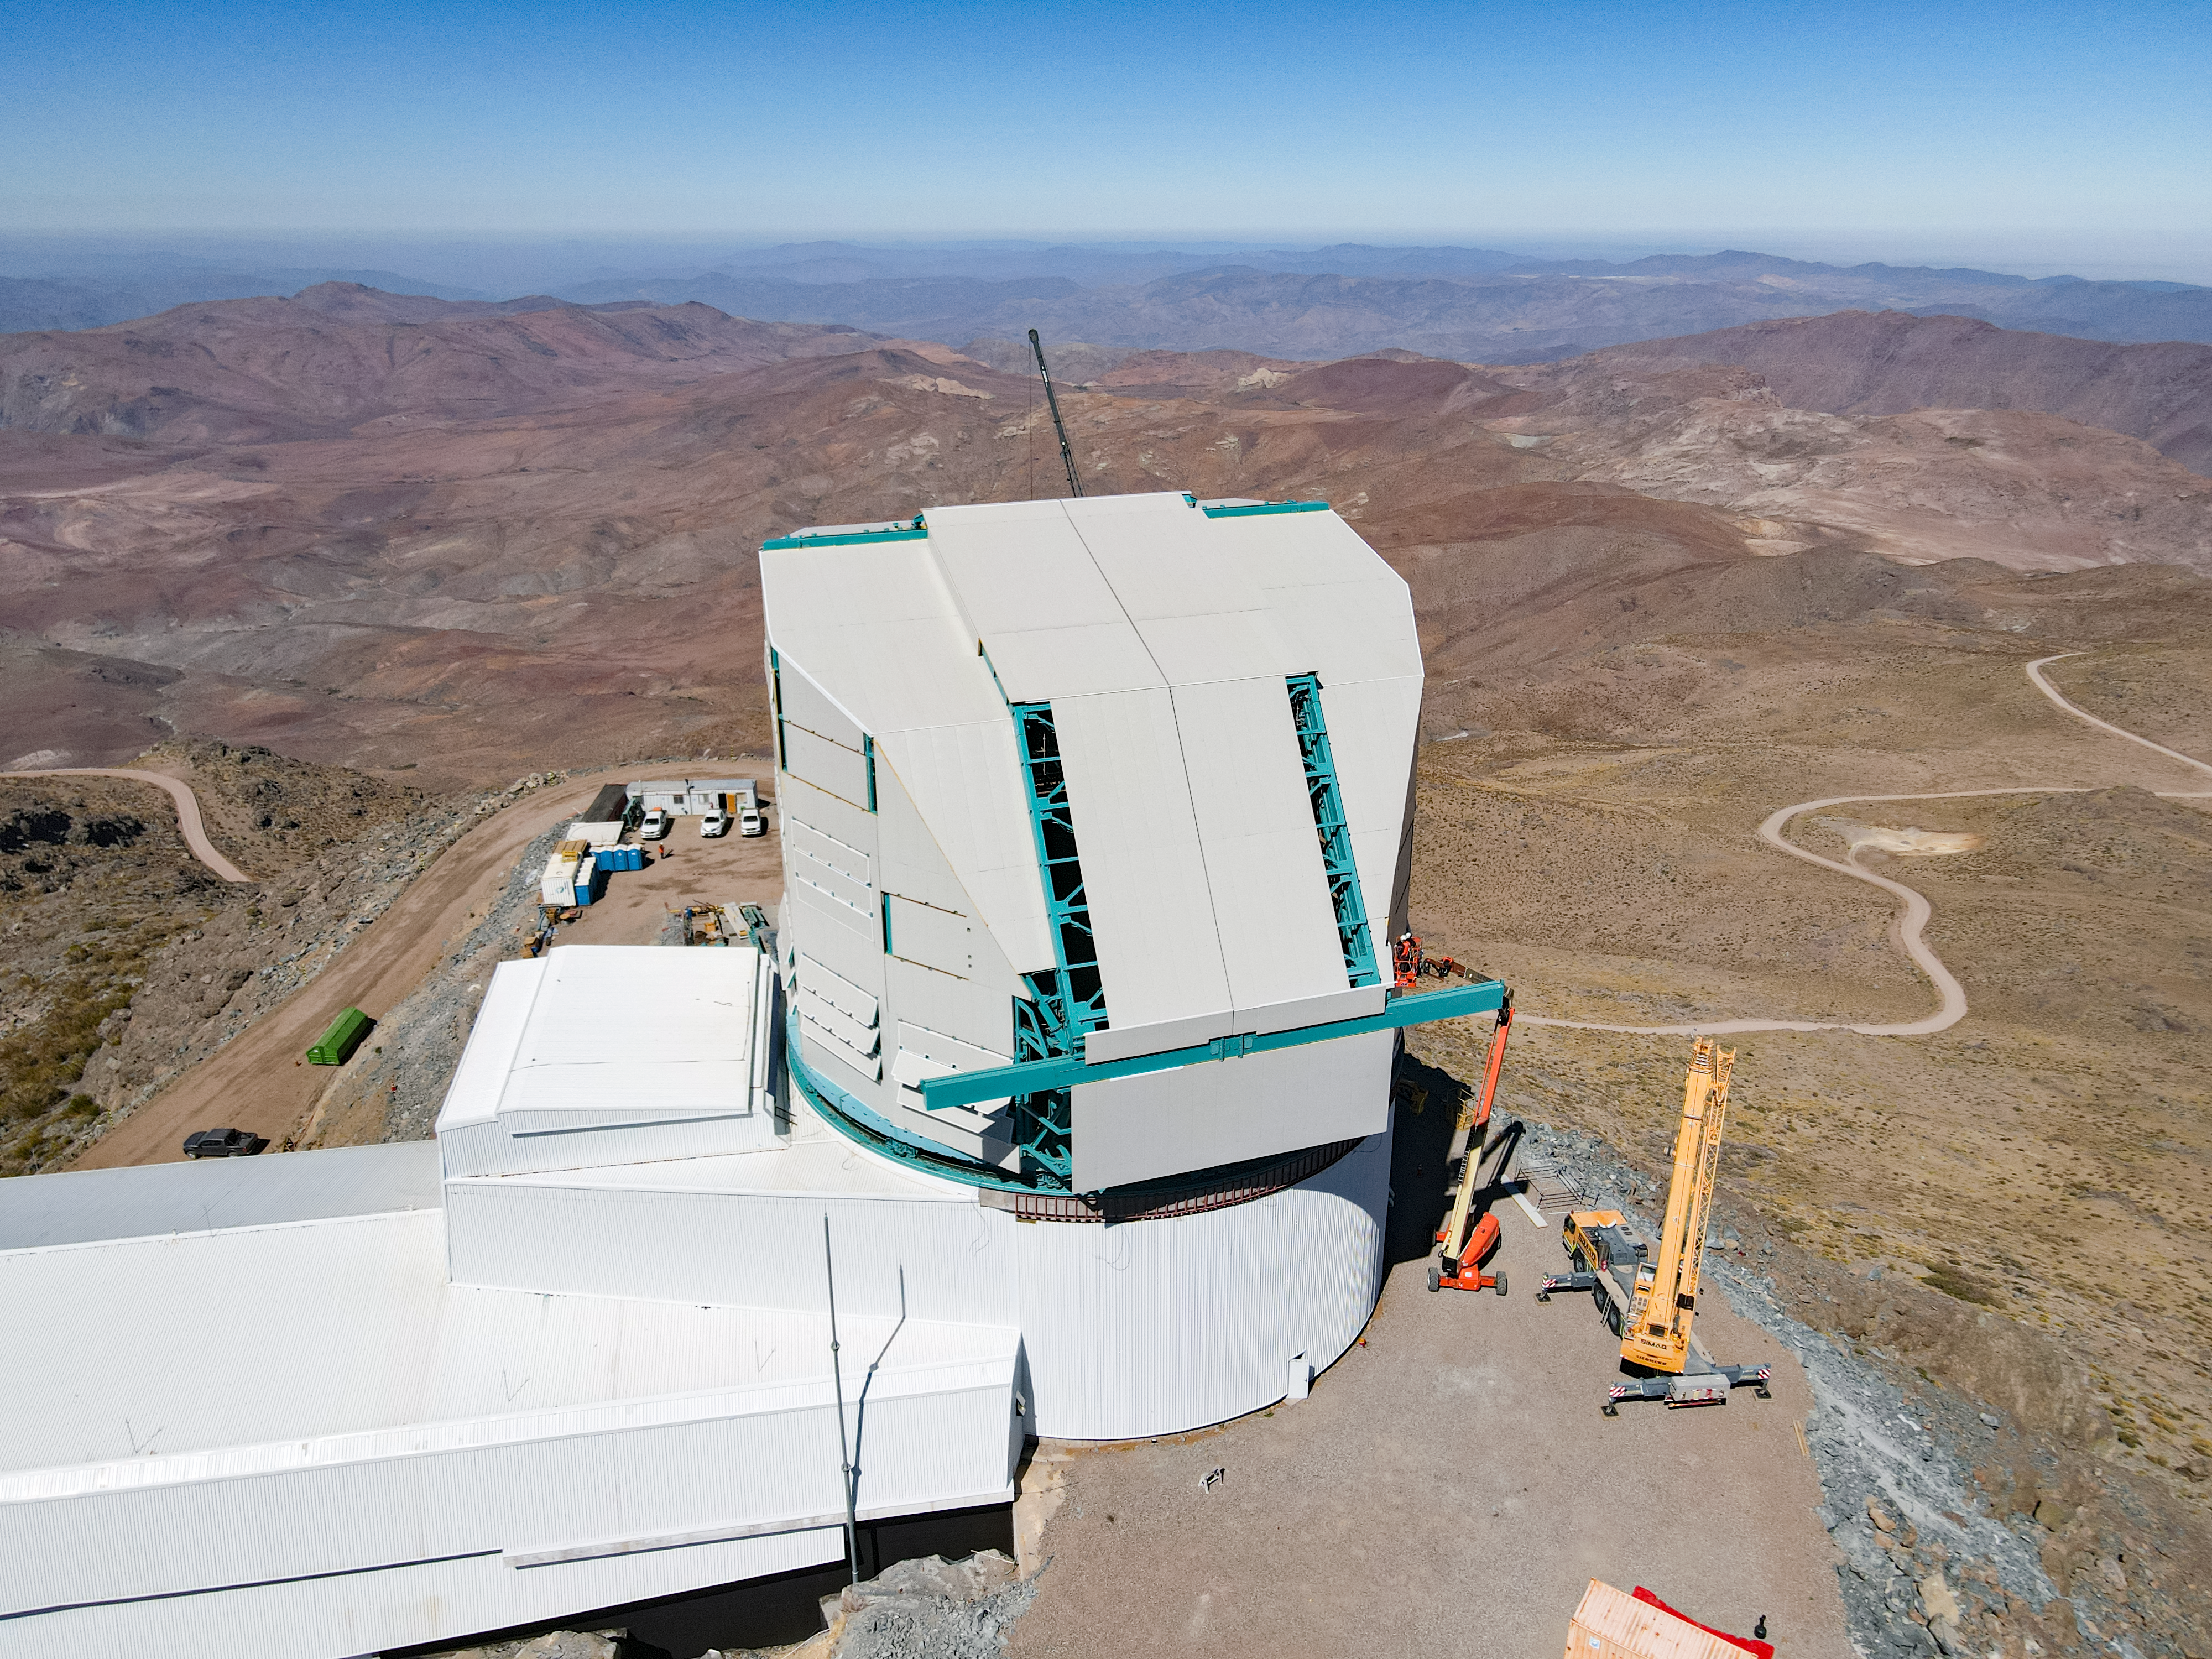

Rubin Drone View mid-December 2020

Aerial drone view of current status of construction on the summit as of mid-December, 2020.

Credit: Rubin Obs/NSF/AURA